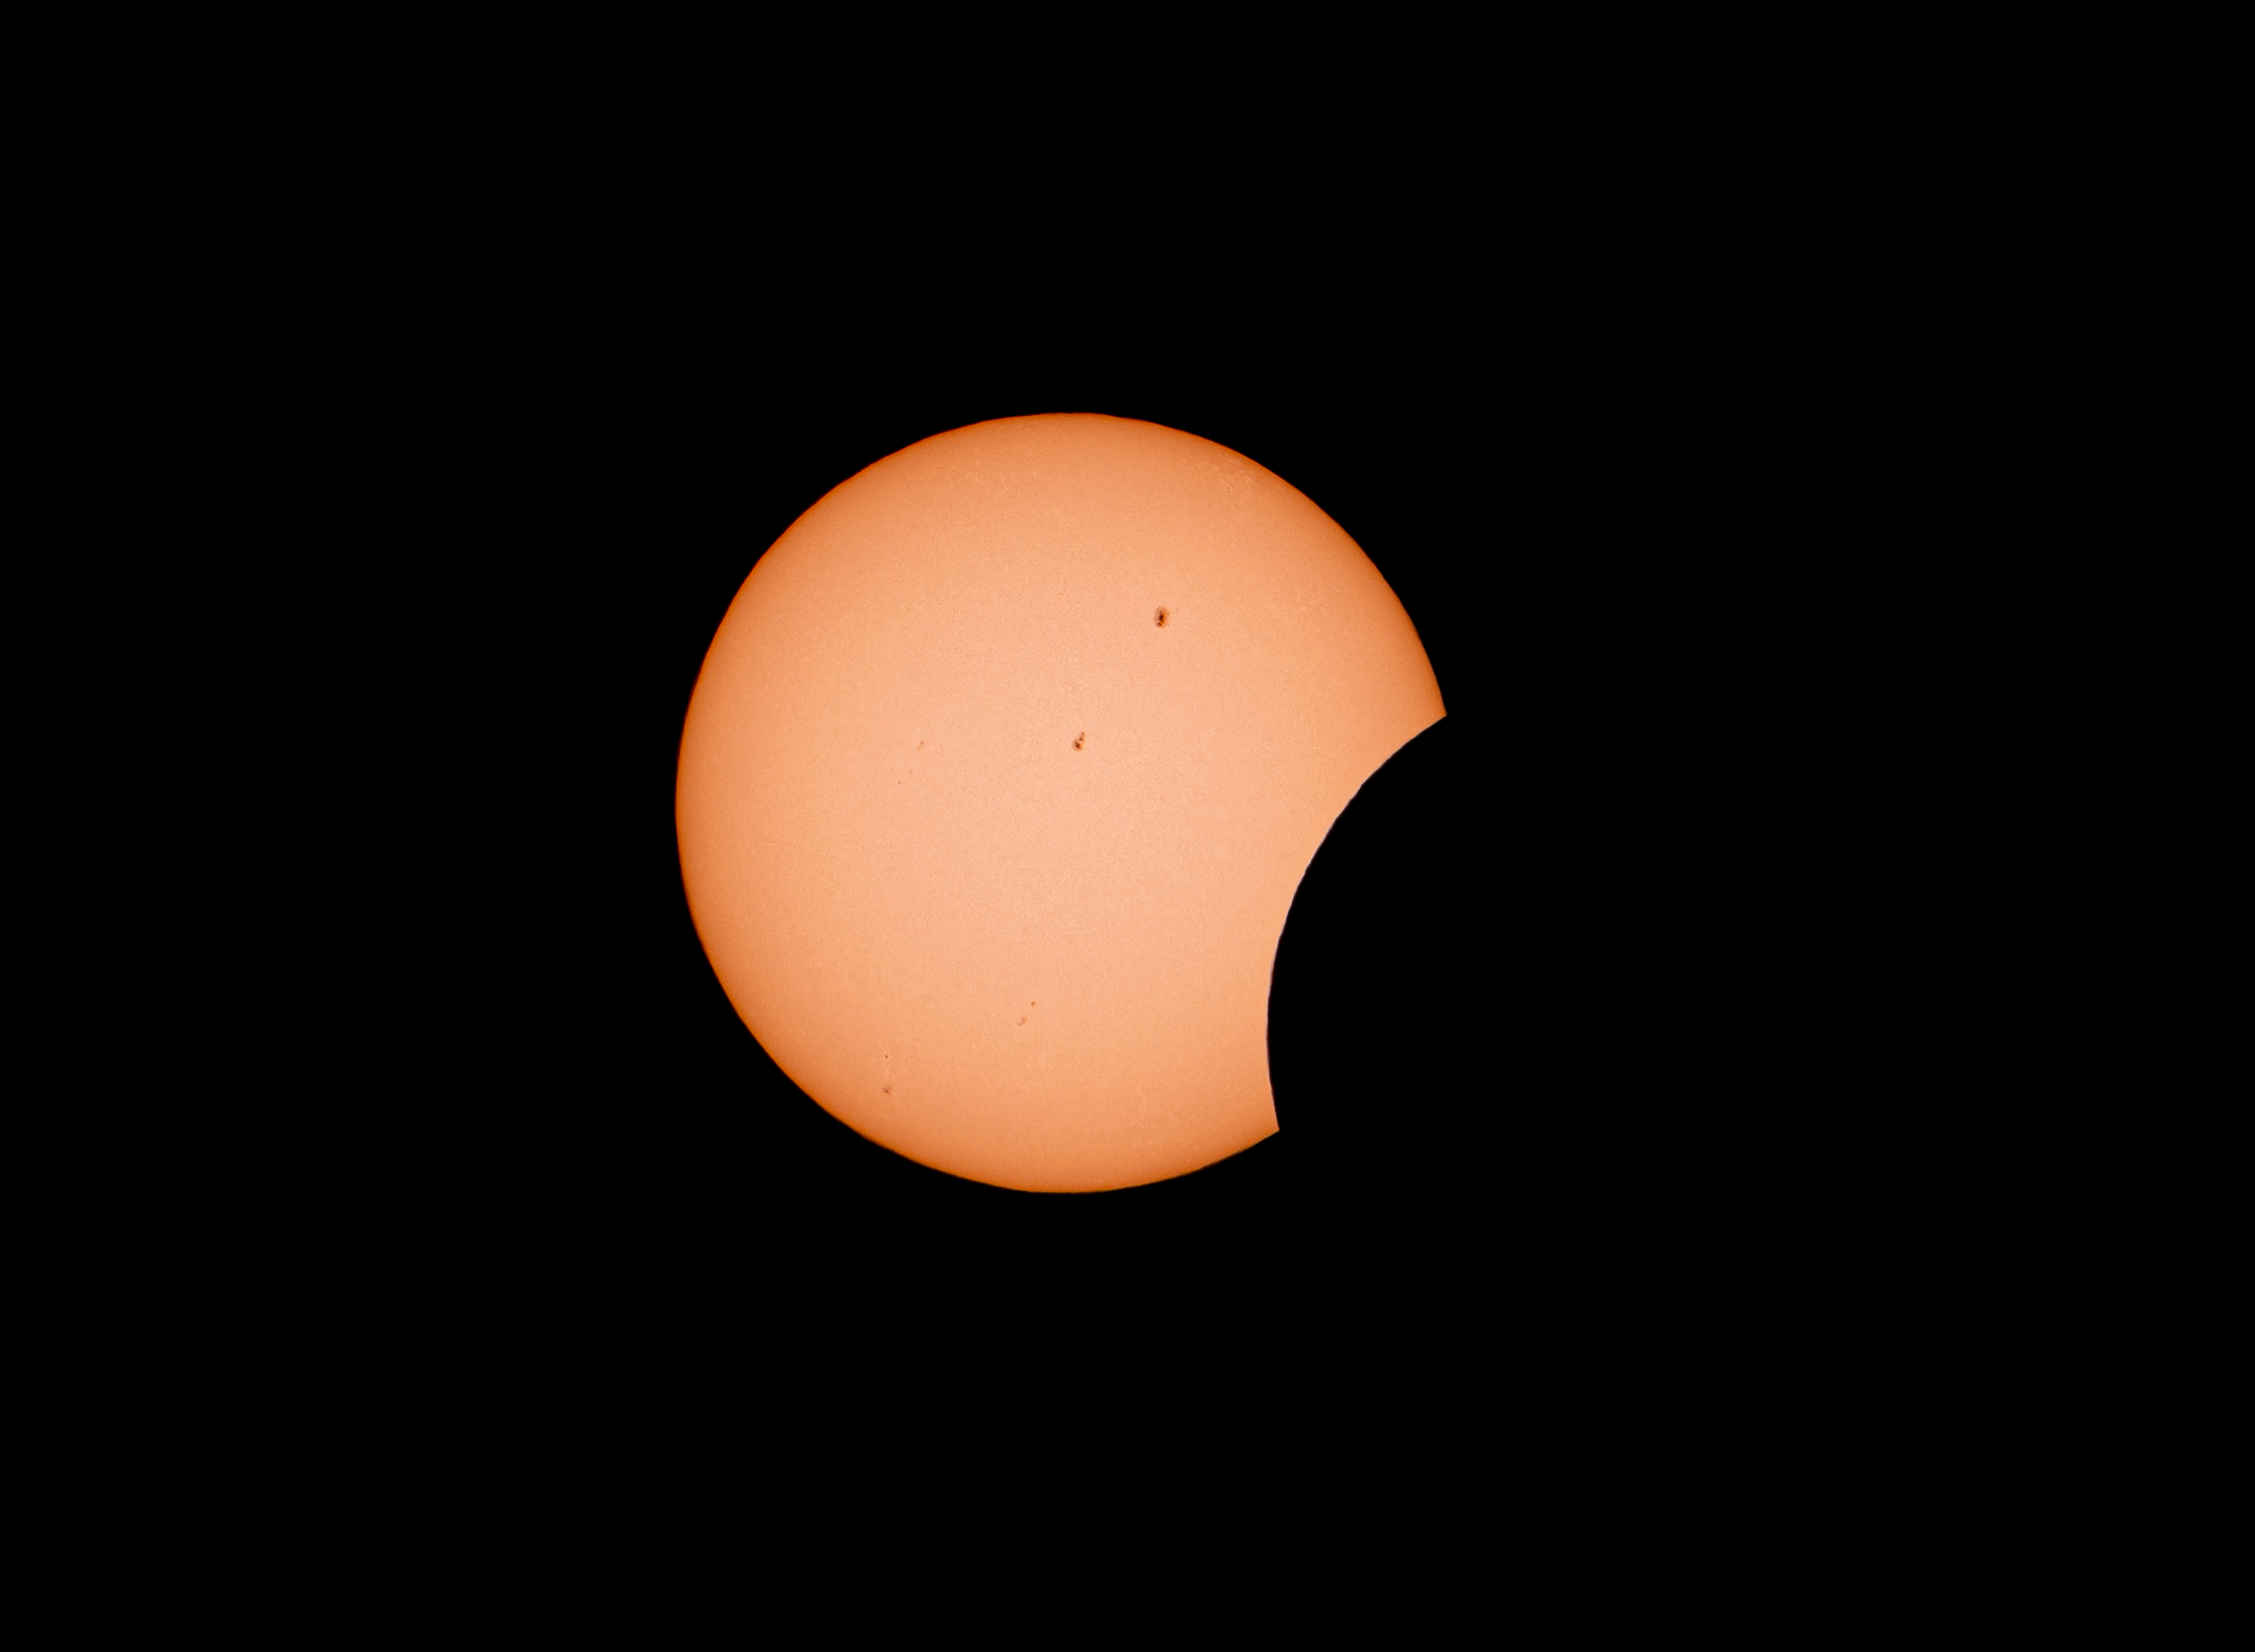

An annular solar eclipse, as seen from La Silla

On 14 October 2023 an annular solar eclipse passed over South, Central and North America. This spectacular image was captured at ESO’s La Silla Observatory on the outskirts of the Chilean Atacama Desert, where a partial eclipse was seen. In totality, an annular eclipse sees the Moon, near its furthest point from Earth, passing in front of the Sun but not fully covering it, creating a “ring of fire” around its edge.

Credit: Zdeněk Bardon /ESO